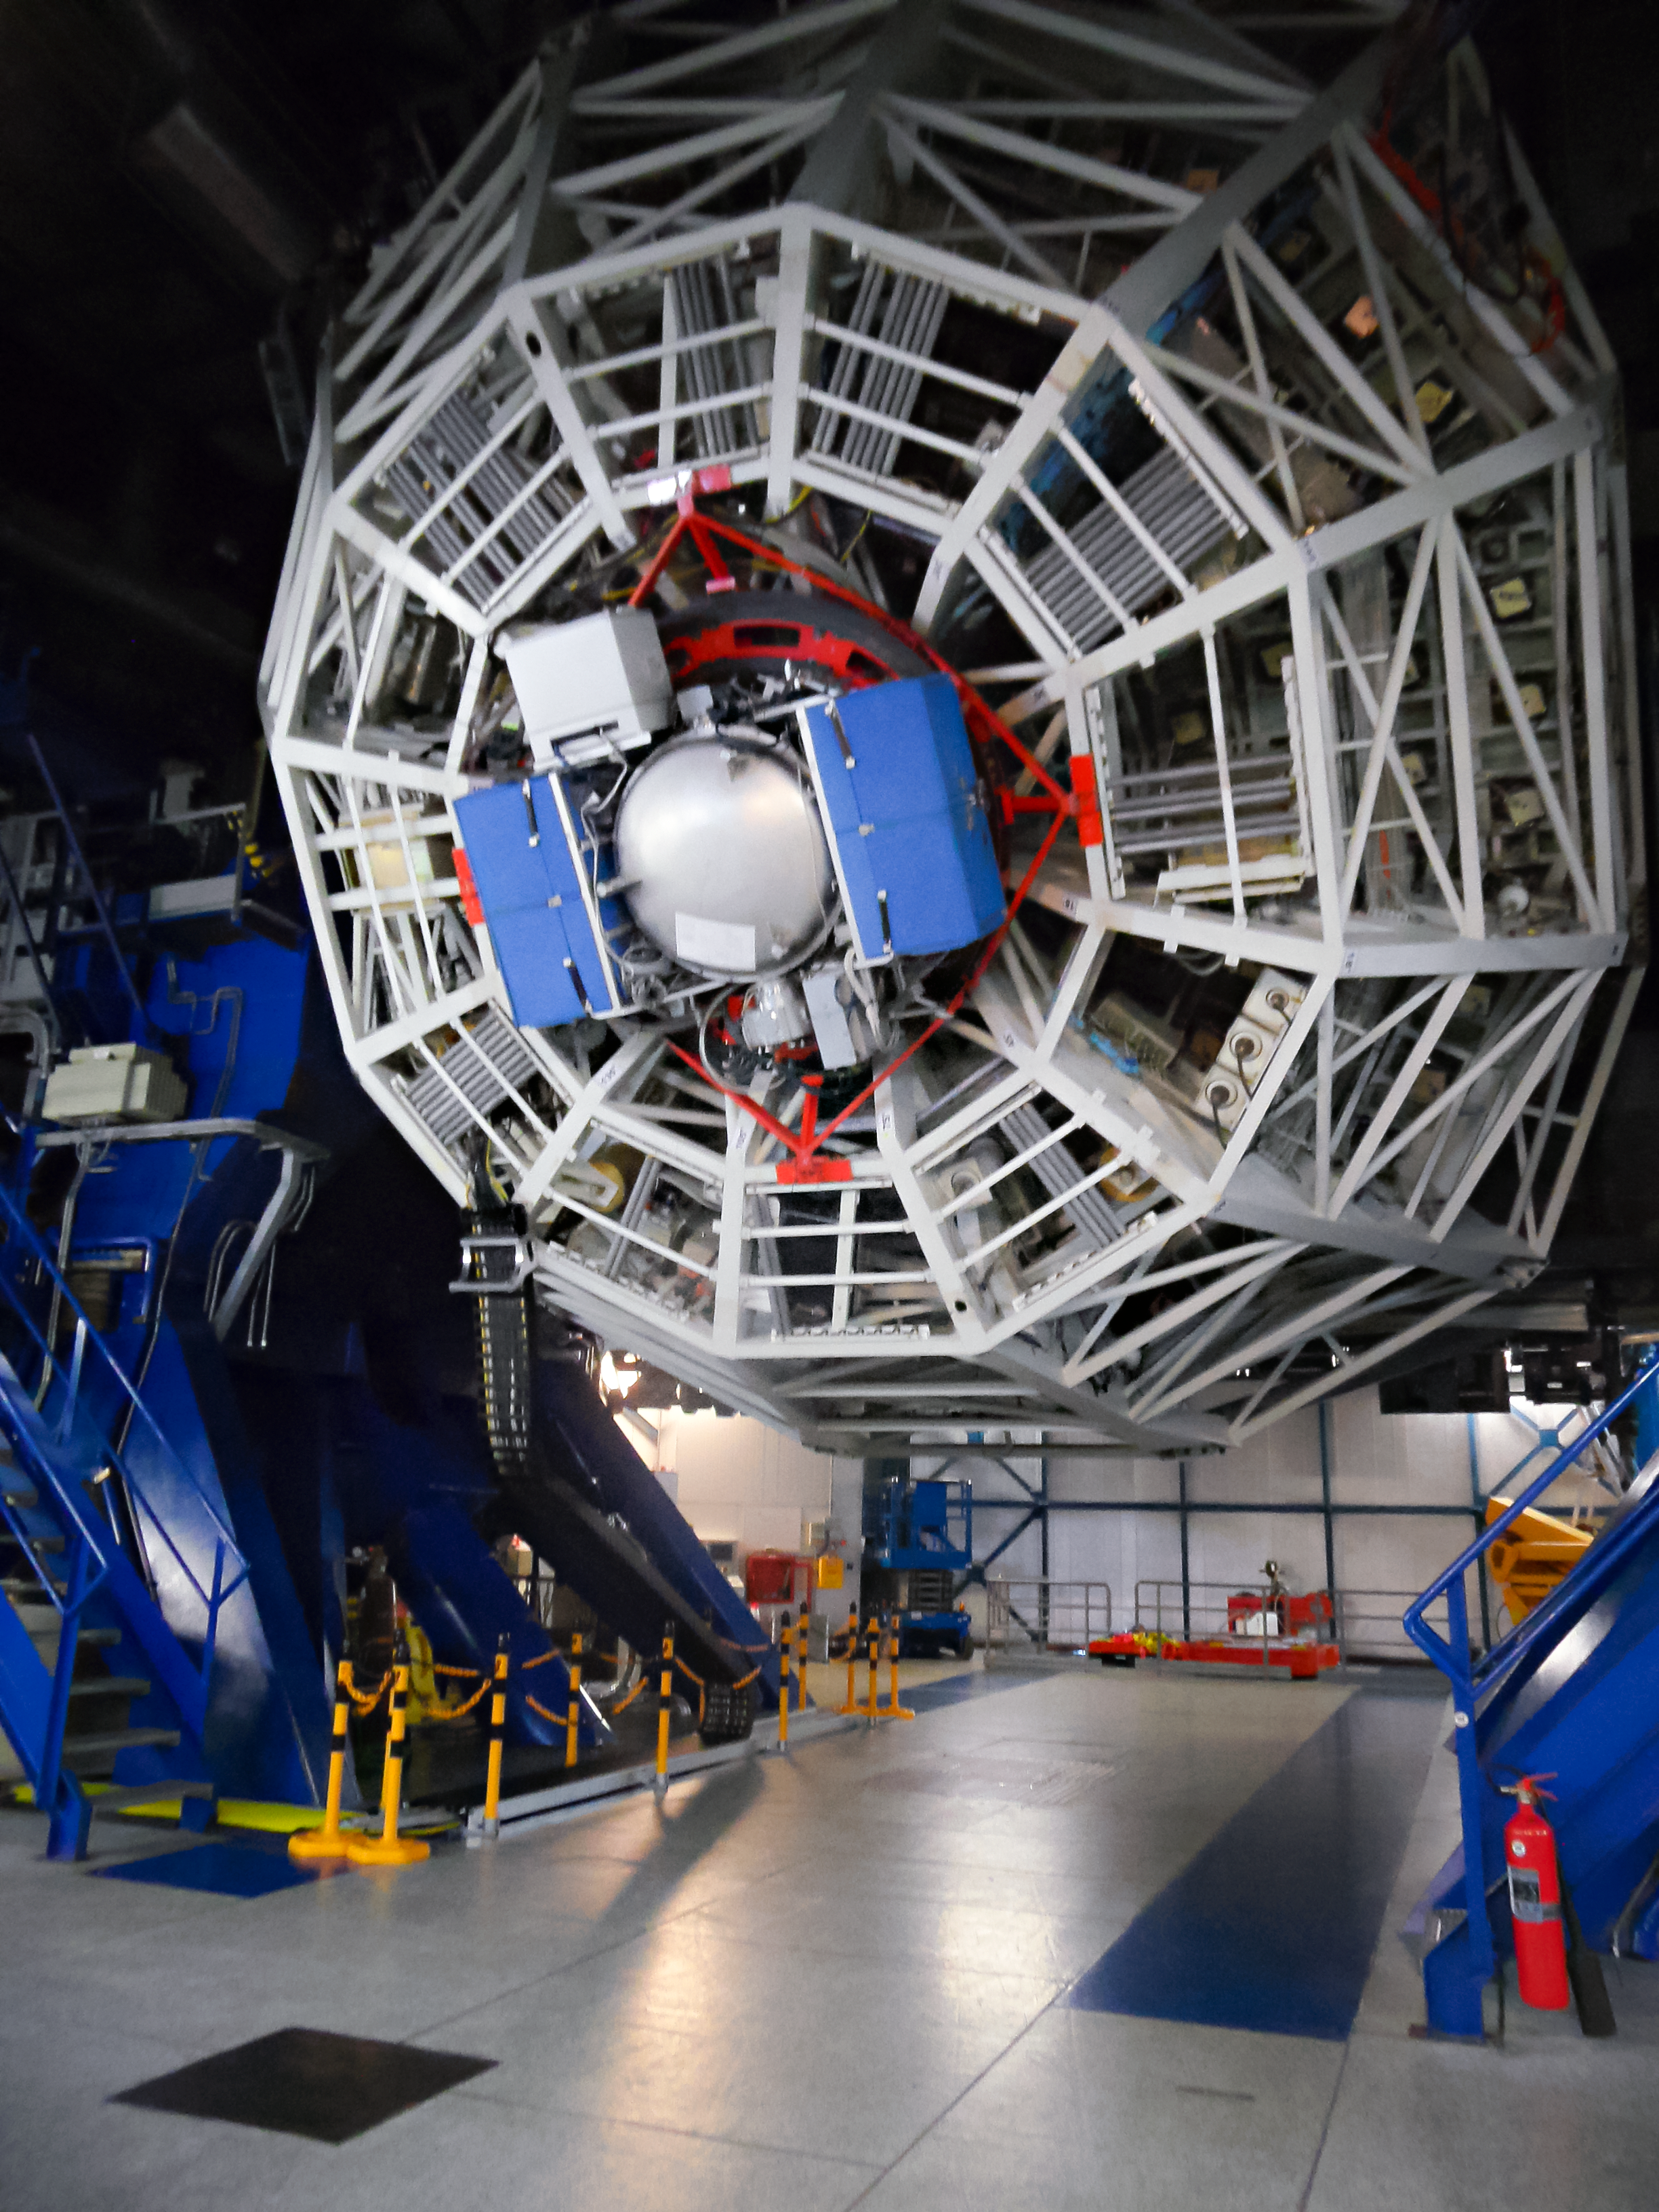

NEAR on the VLT

ESO’s Very Large Telescope (VLT) has recently received an upgraded addition to its suite of advanced instruments. On 21 May 2019 the newly modified instrument VISIR (VLT Imager and Spectrometer for mid-Infrared) made its first observations since being modified to aid in the search for potentially habitable planets in the Alpha Centauri system, the closest star system to Earth.

This image shows NEAR mounted on UT4, with the telescope inclined at low altitude.

Credit: ESO/ NEAR Collaboration